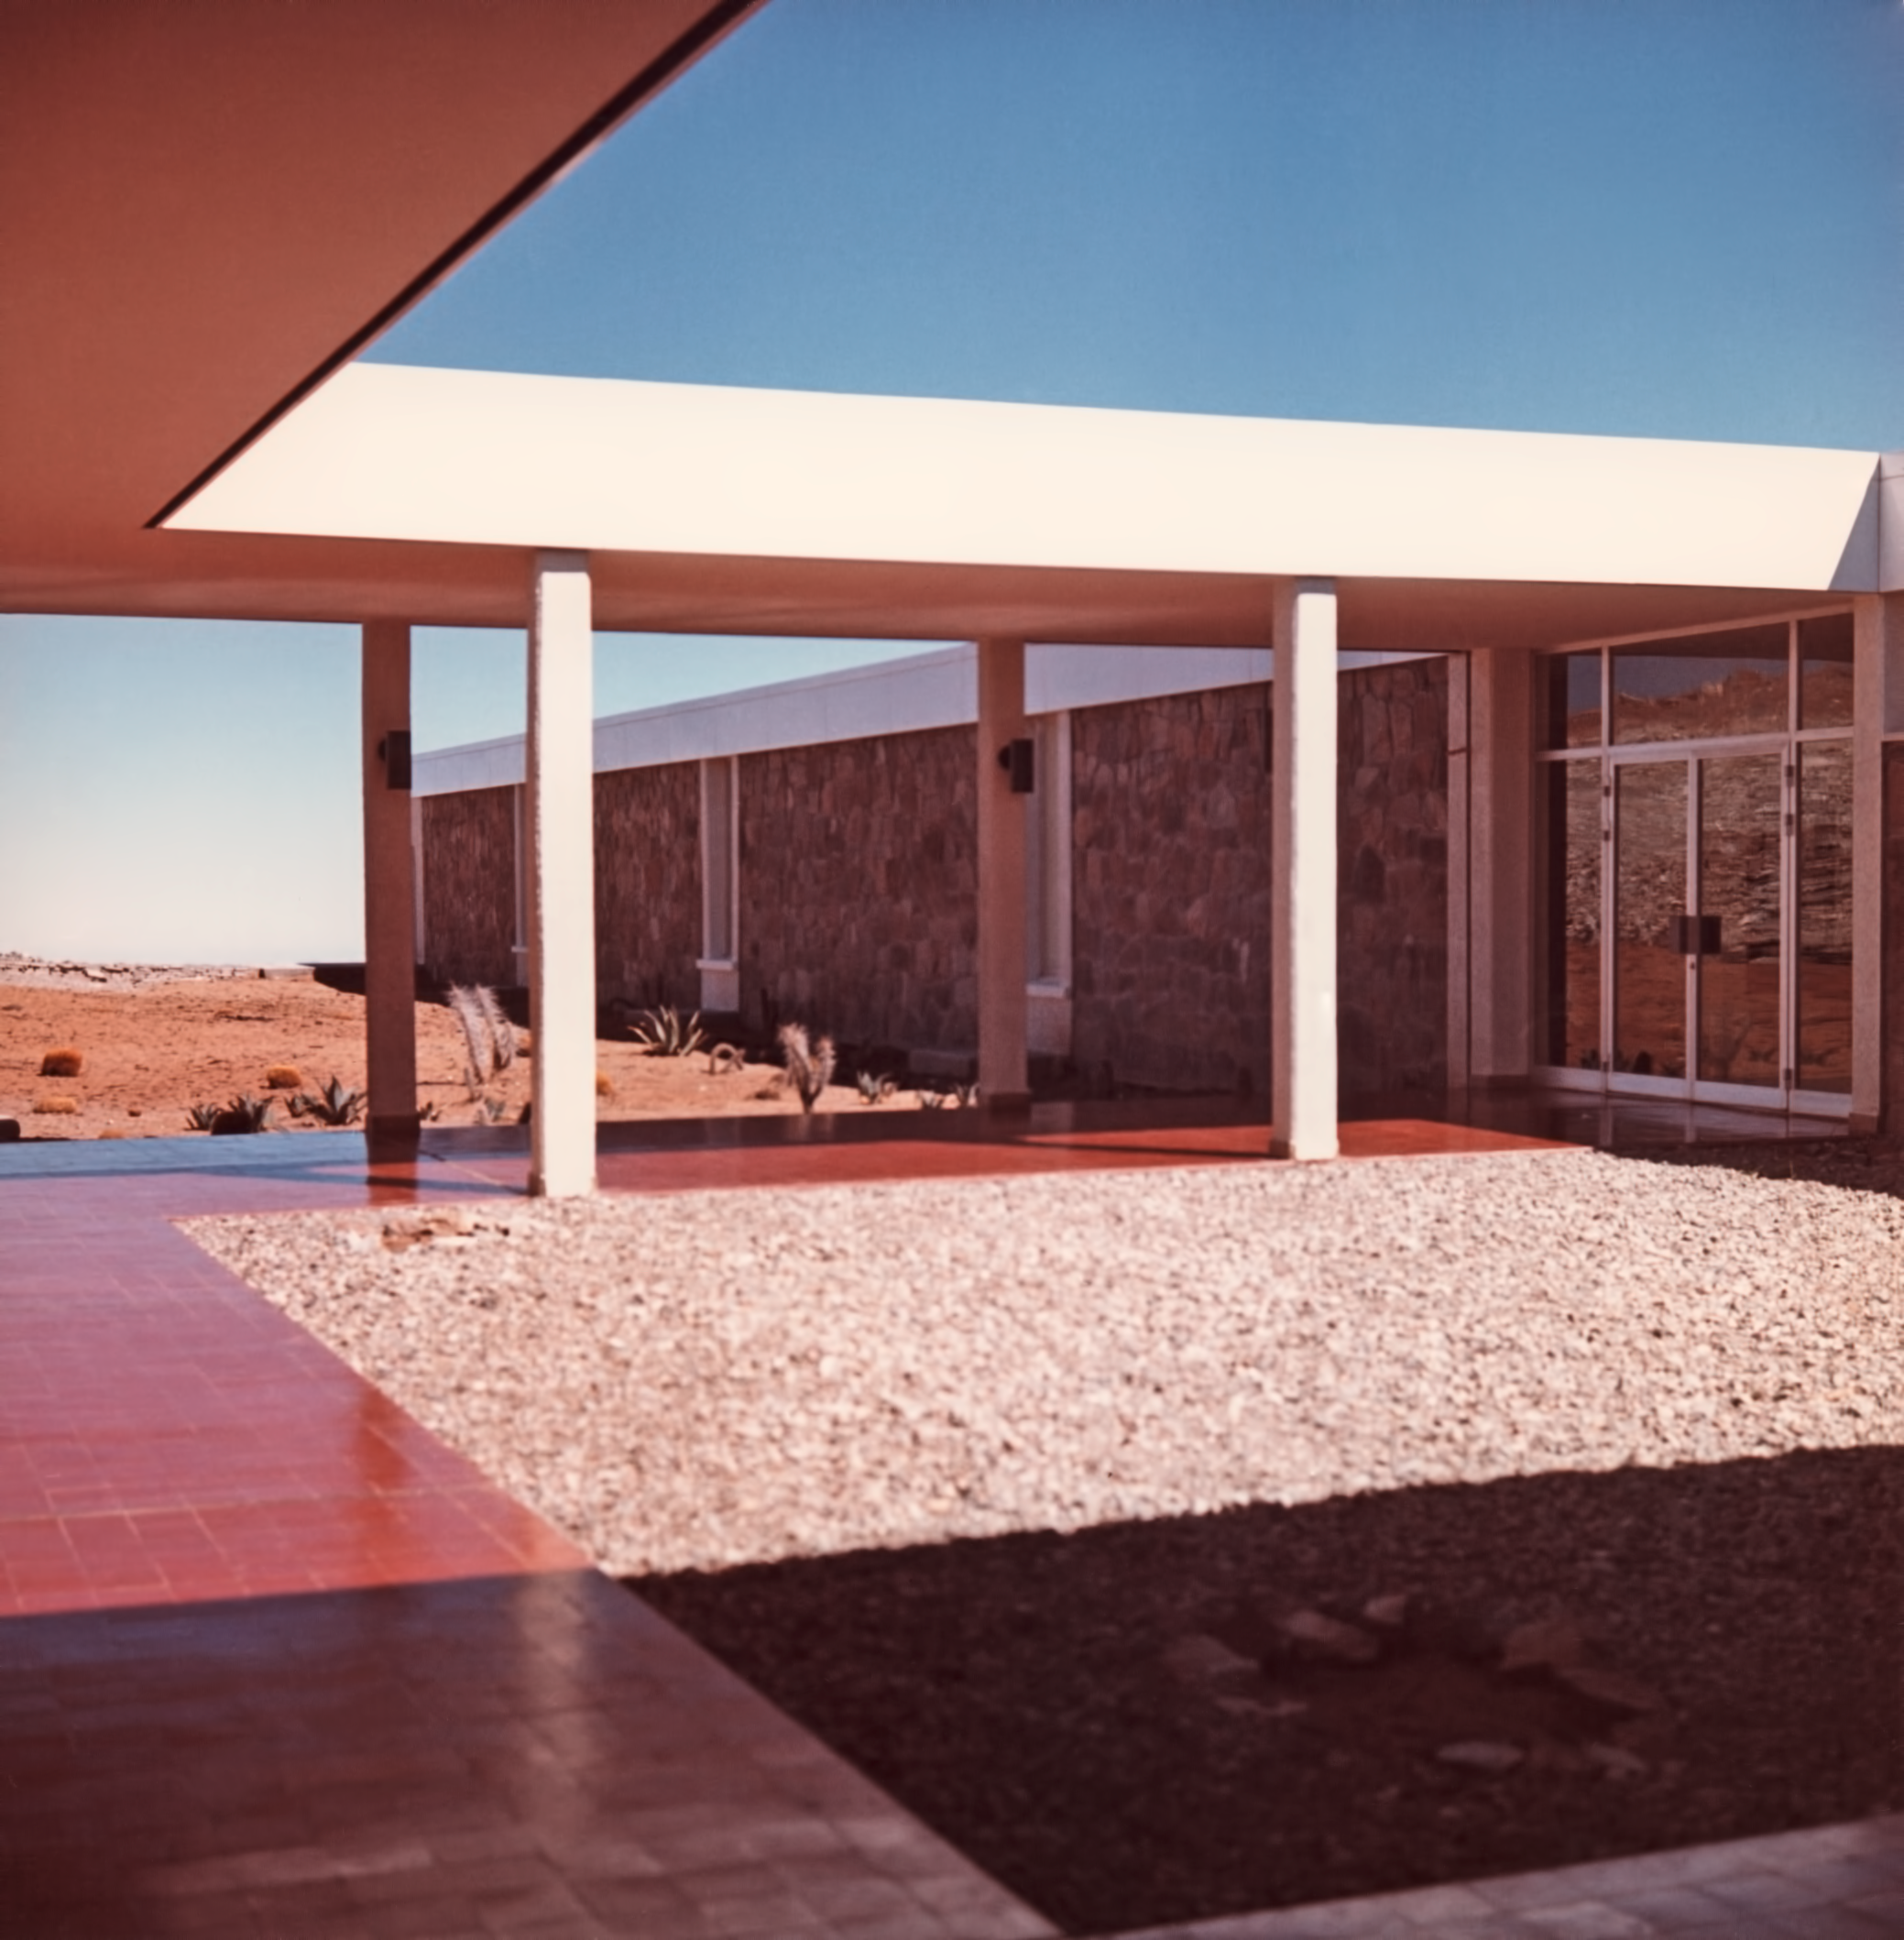

La Silla facilities in 1969

The patio of the La Silla Hotel, in 1969.

Credit: ESO/Hochtief